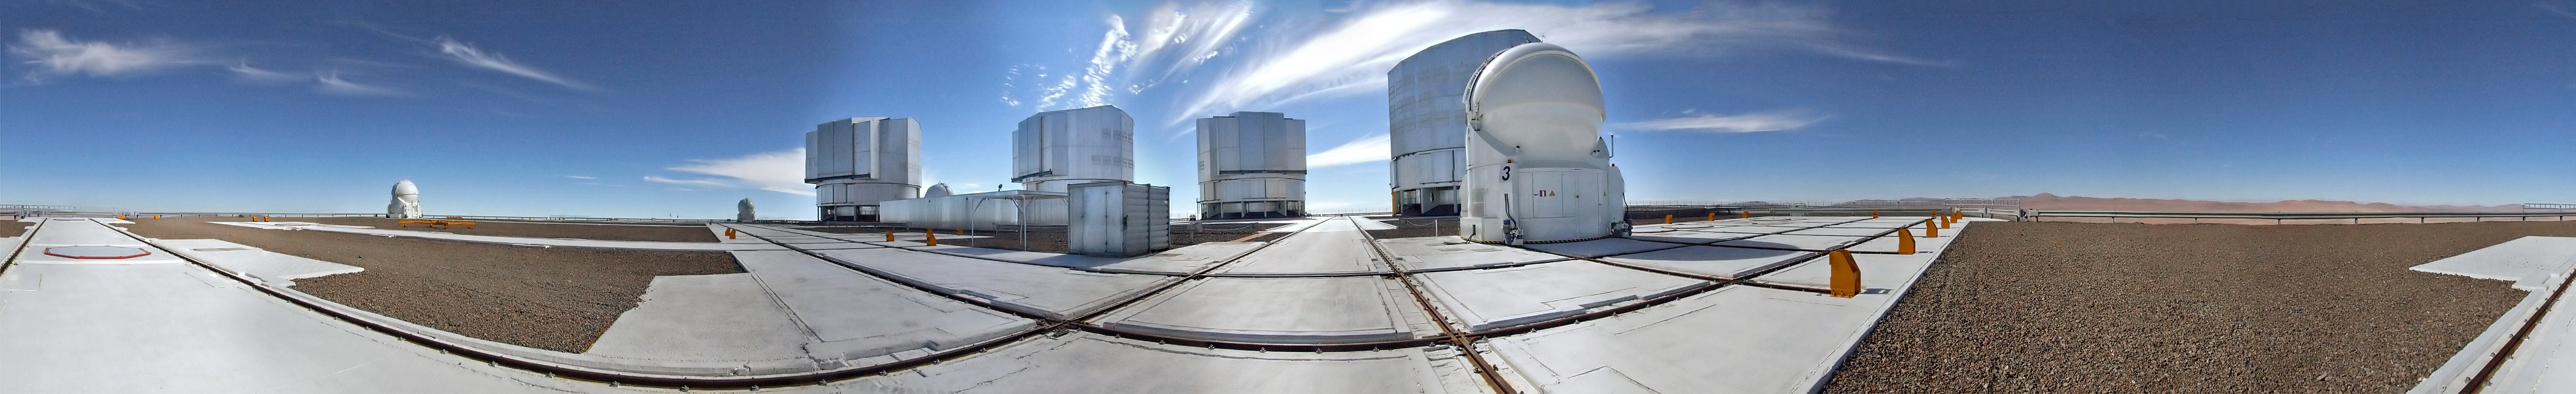

Silver and blue at Paranal

What might count as a beautifully clear day anywhere else in the world is actually an unusually cloudy day at ESO’s Paranal Observatory in the Atacama Desert. As this is one of the driest places on the planet, it is very uncommon to see clouds in the sky. Many astronomers and engineers who spend time at the site find the cloudless sky one of the most striking things about working in the Atacama Desert. This gorgeous 360-degree panorama photo, taken by ESO contractor Dirk Essl in 15 separate exposures, has captured one of the rare days with clouds at Paranal. A few thin, wispy cirrus clouds can be seen above the enclosures of the Very Large Telescope. These clouds form at high altitudes and are made up of tiny ice crystals.

Paranal Observatory receives less than 10 millimetres of rainfall per year, which is just one of the reasons why this 2600-metre-high mountain was chosen as the site for ESO’s Very Large Telescope (VLT). This panorama includes the four large Unit Telescopes of the VLT as well as the four smaller Auxiliary Telescopes in their rounded enclosures, one in the foreground and the other three further away. The tracks on the ground are there so that the the Auxiliary Telescopes can be moved into different positions.

Dirk submitted this photograph to the Your ESO Pictures Flickr group. The Flickr group is regularly reviewed and the best photos are selected to be featured in our popular Picture of the Week series, or in our gallery.

Credit: ESO/D. Essl